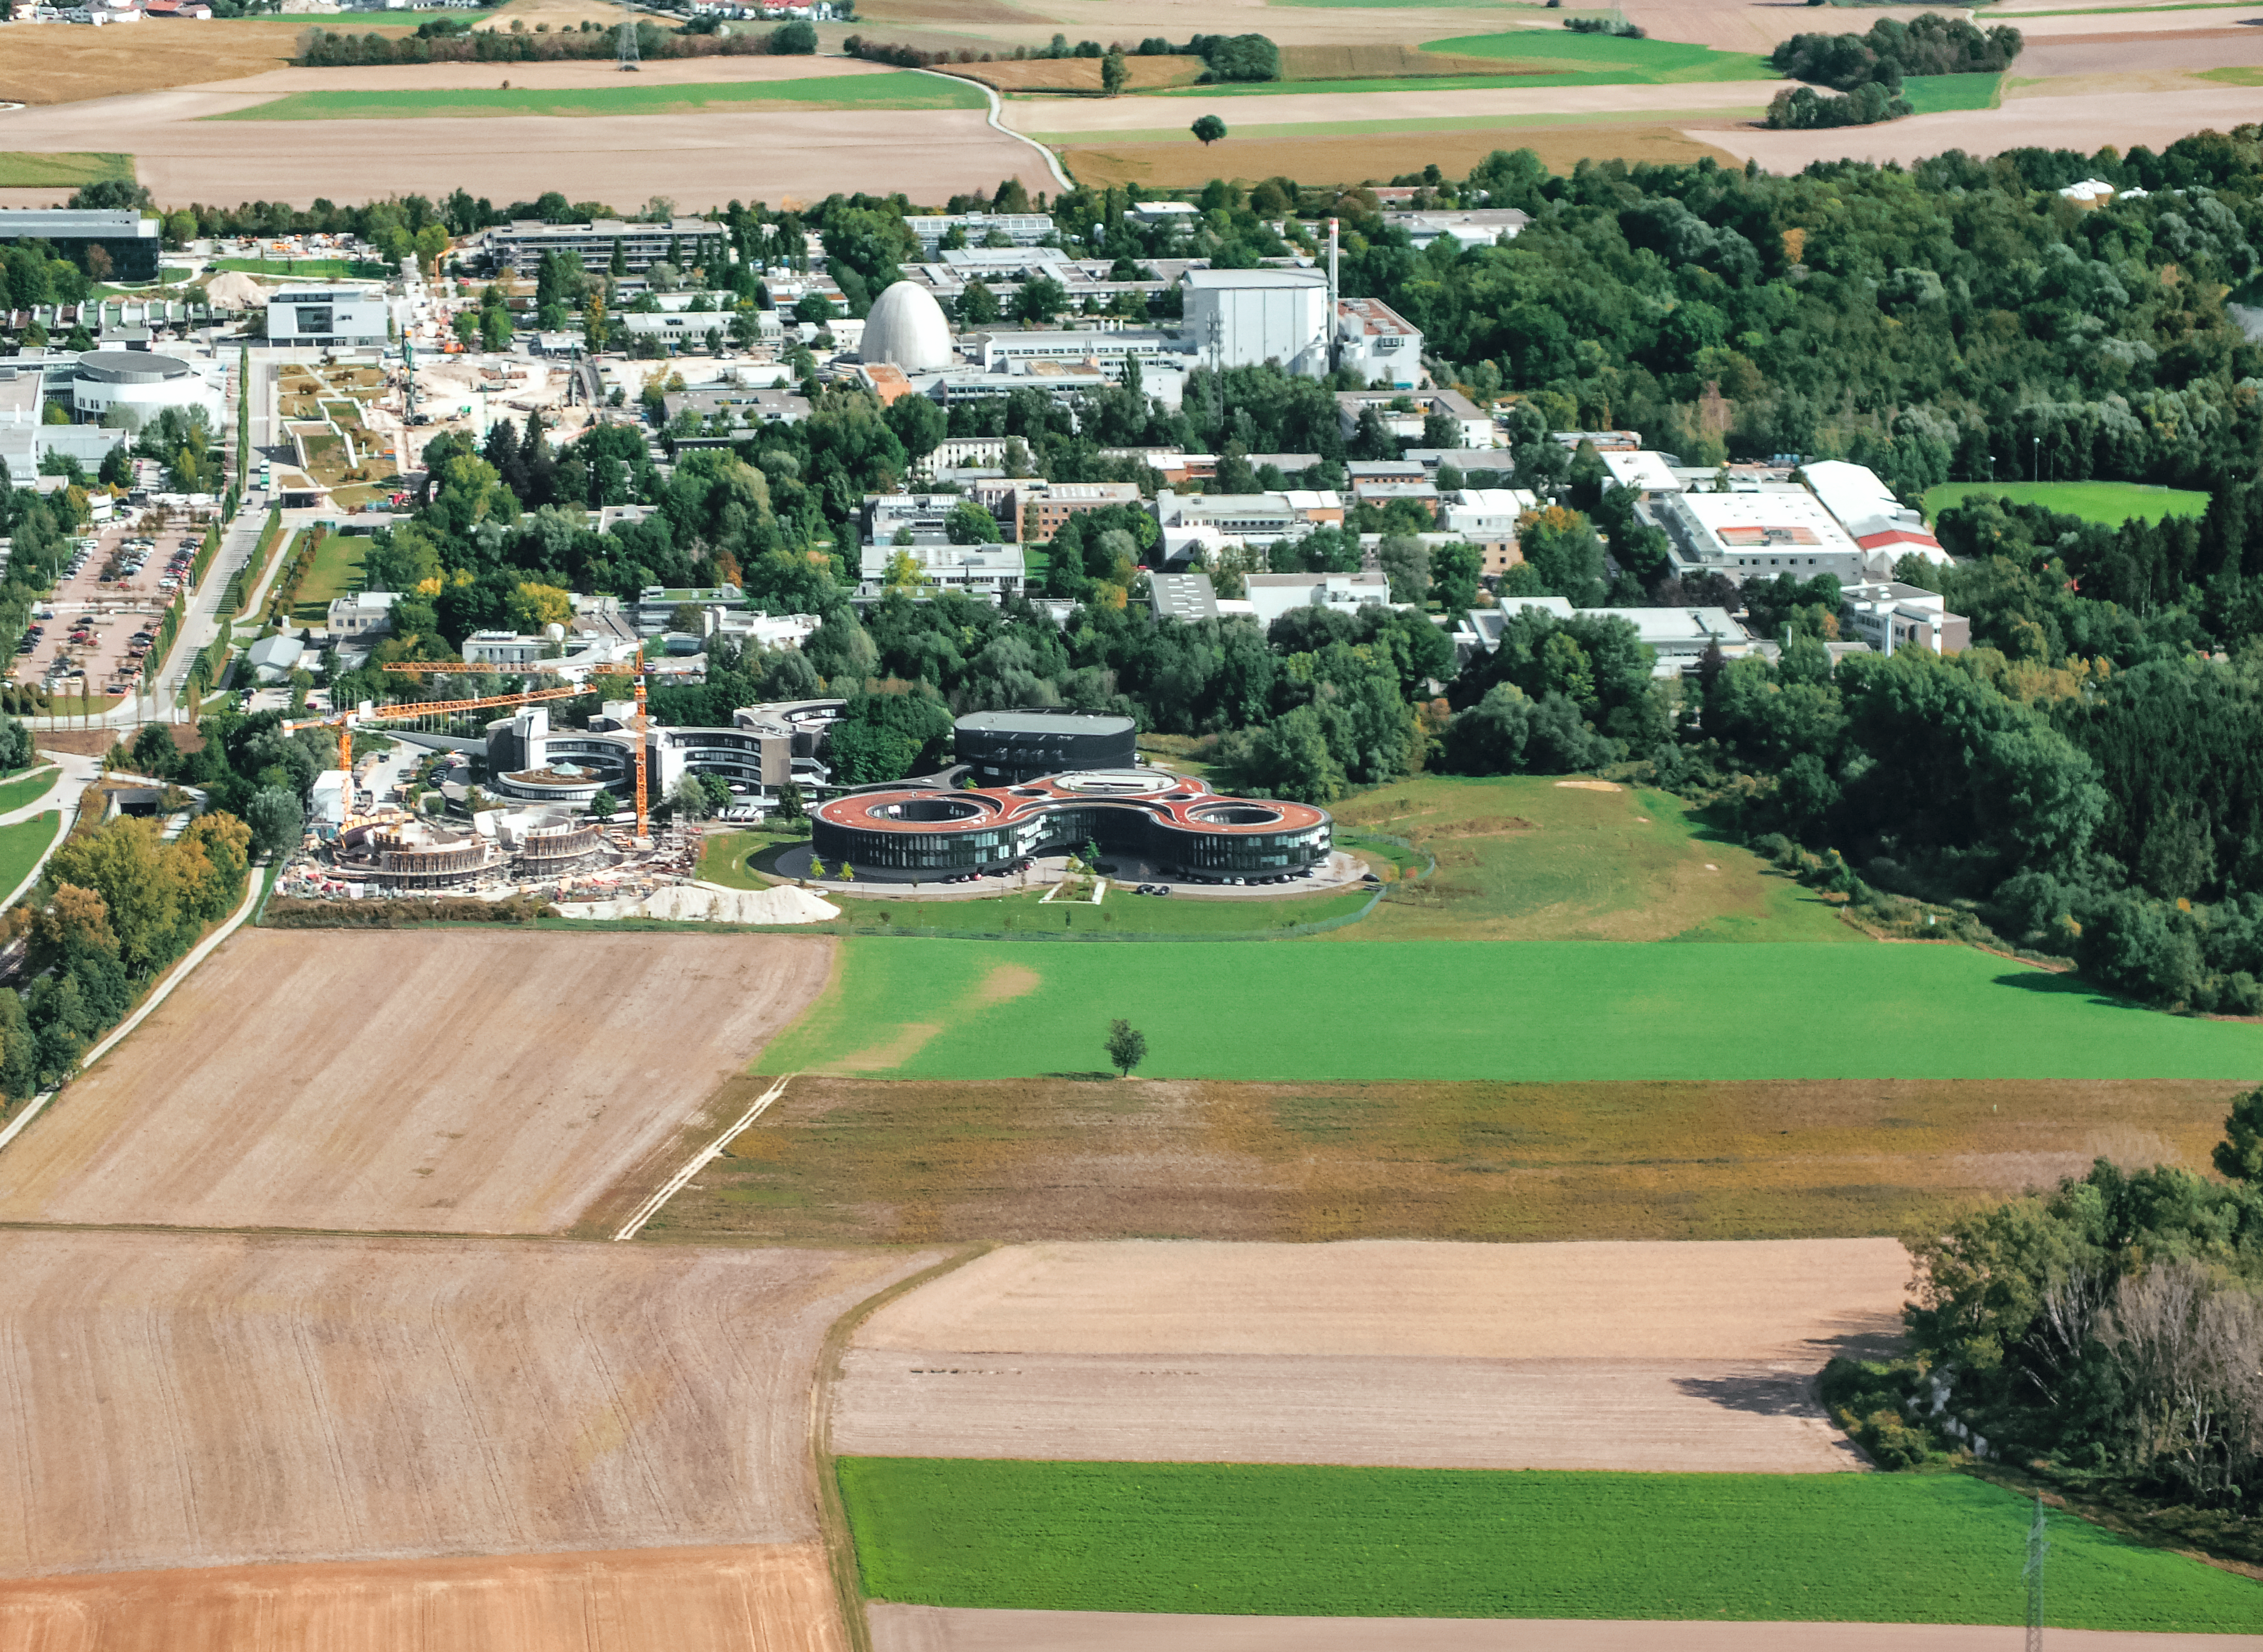

Aerial view of ESO Headquarters

In Garching bei München, nestled into the lush Bavarian landscape, are the ESO Headquarters and the ESO Supernova Planetarium and Visitor Centre, both of which are pictured in this incredible image from an ultralight plane.

To the left of the image, the construction site of the ESO Supernova can be seen encircled by cranes. It is joined by the ESO Headquarters new extension building — identifiable through its distinct red roof.

The original ESO Headquarters building are located behind the ESO Supernova, alongside the technical building — the black, rounded building — where work on new instruments is carried out.

Credit: ESO/E. Graf